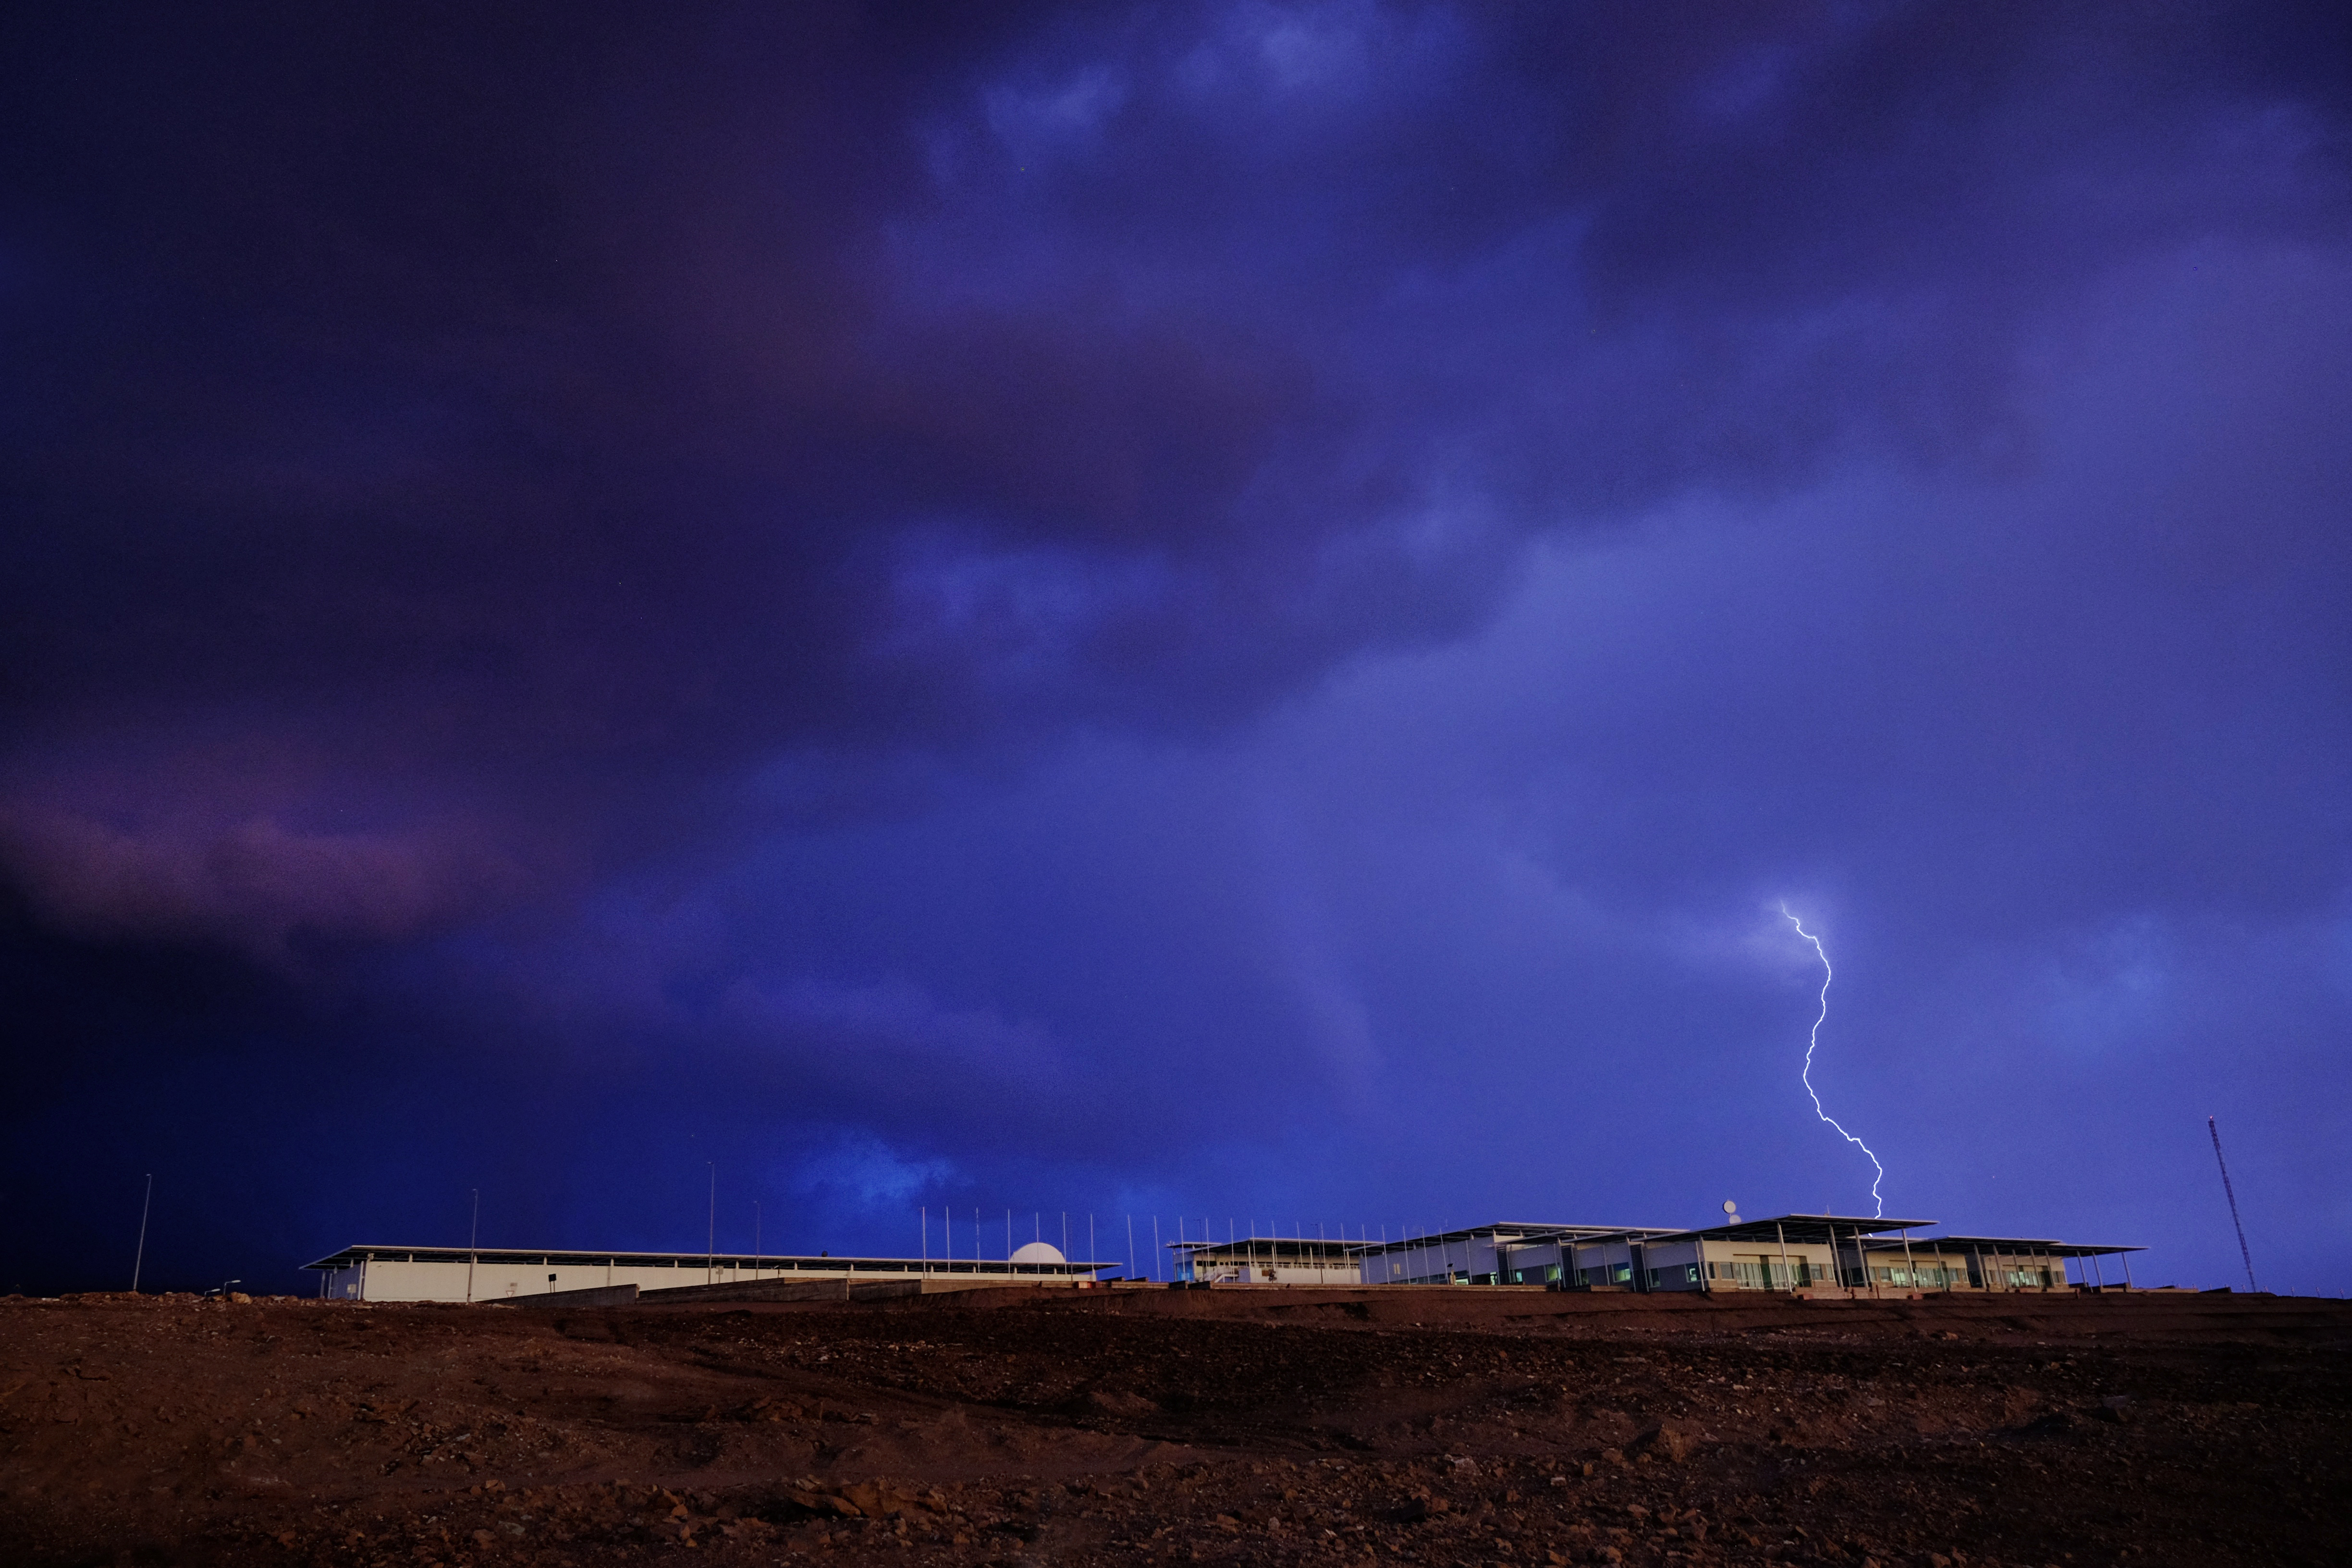

Thunderstorms in ALMA

Thunderstorms in ALMA during the so-called Altiplanic winter which takes place from December to March each year.

Credit: Ralph Bennett - ALMA (ESO/NAOJ/NRAO)